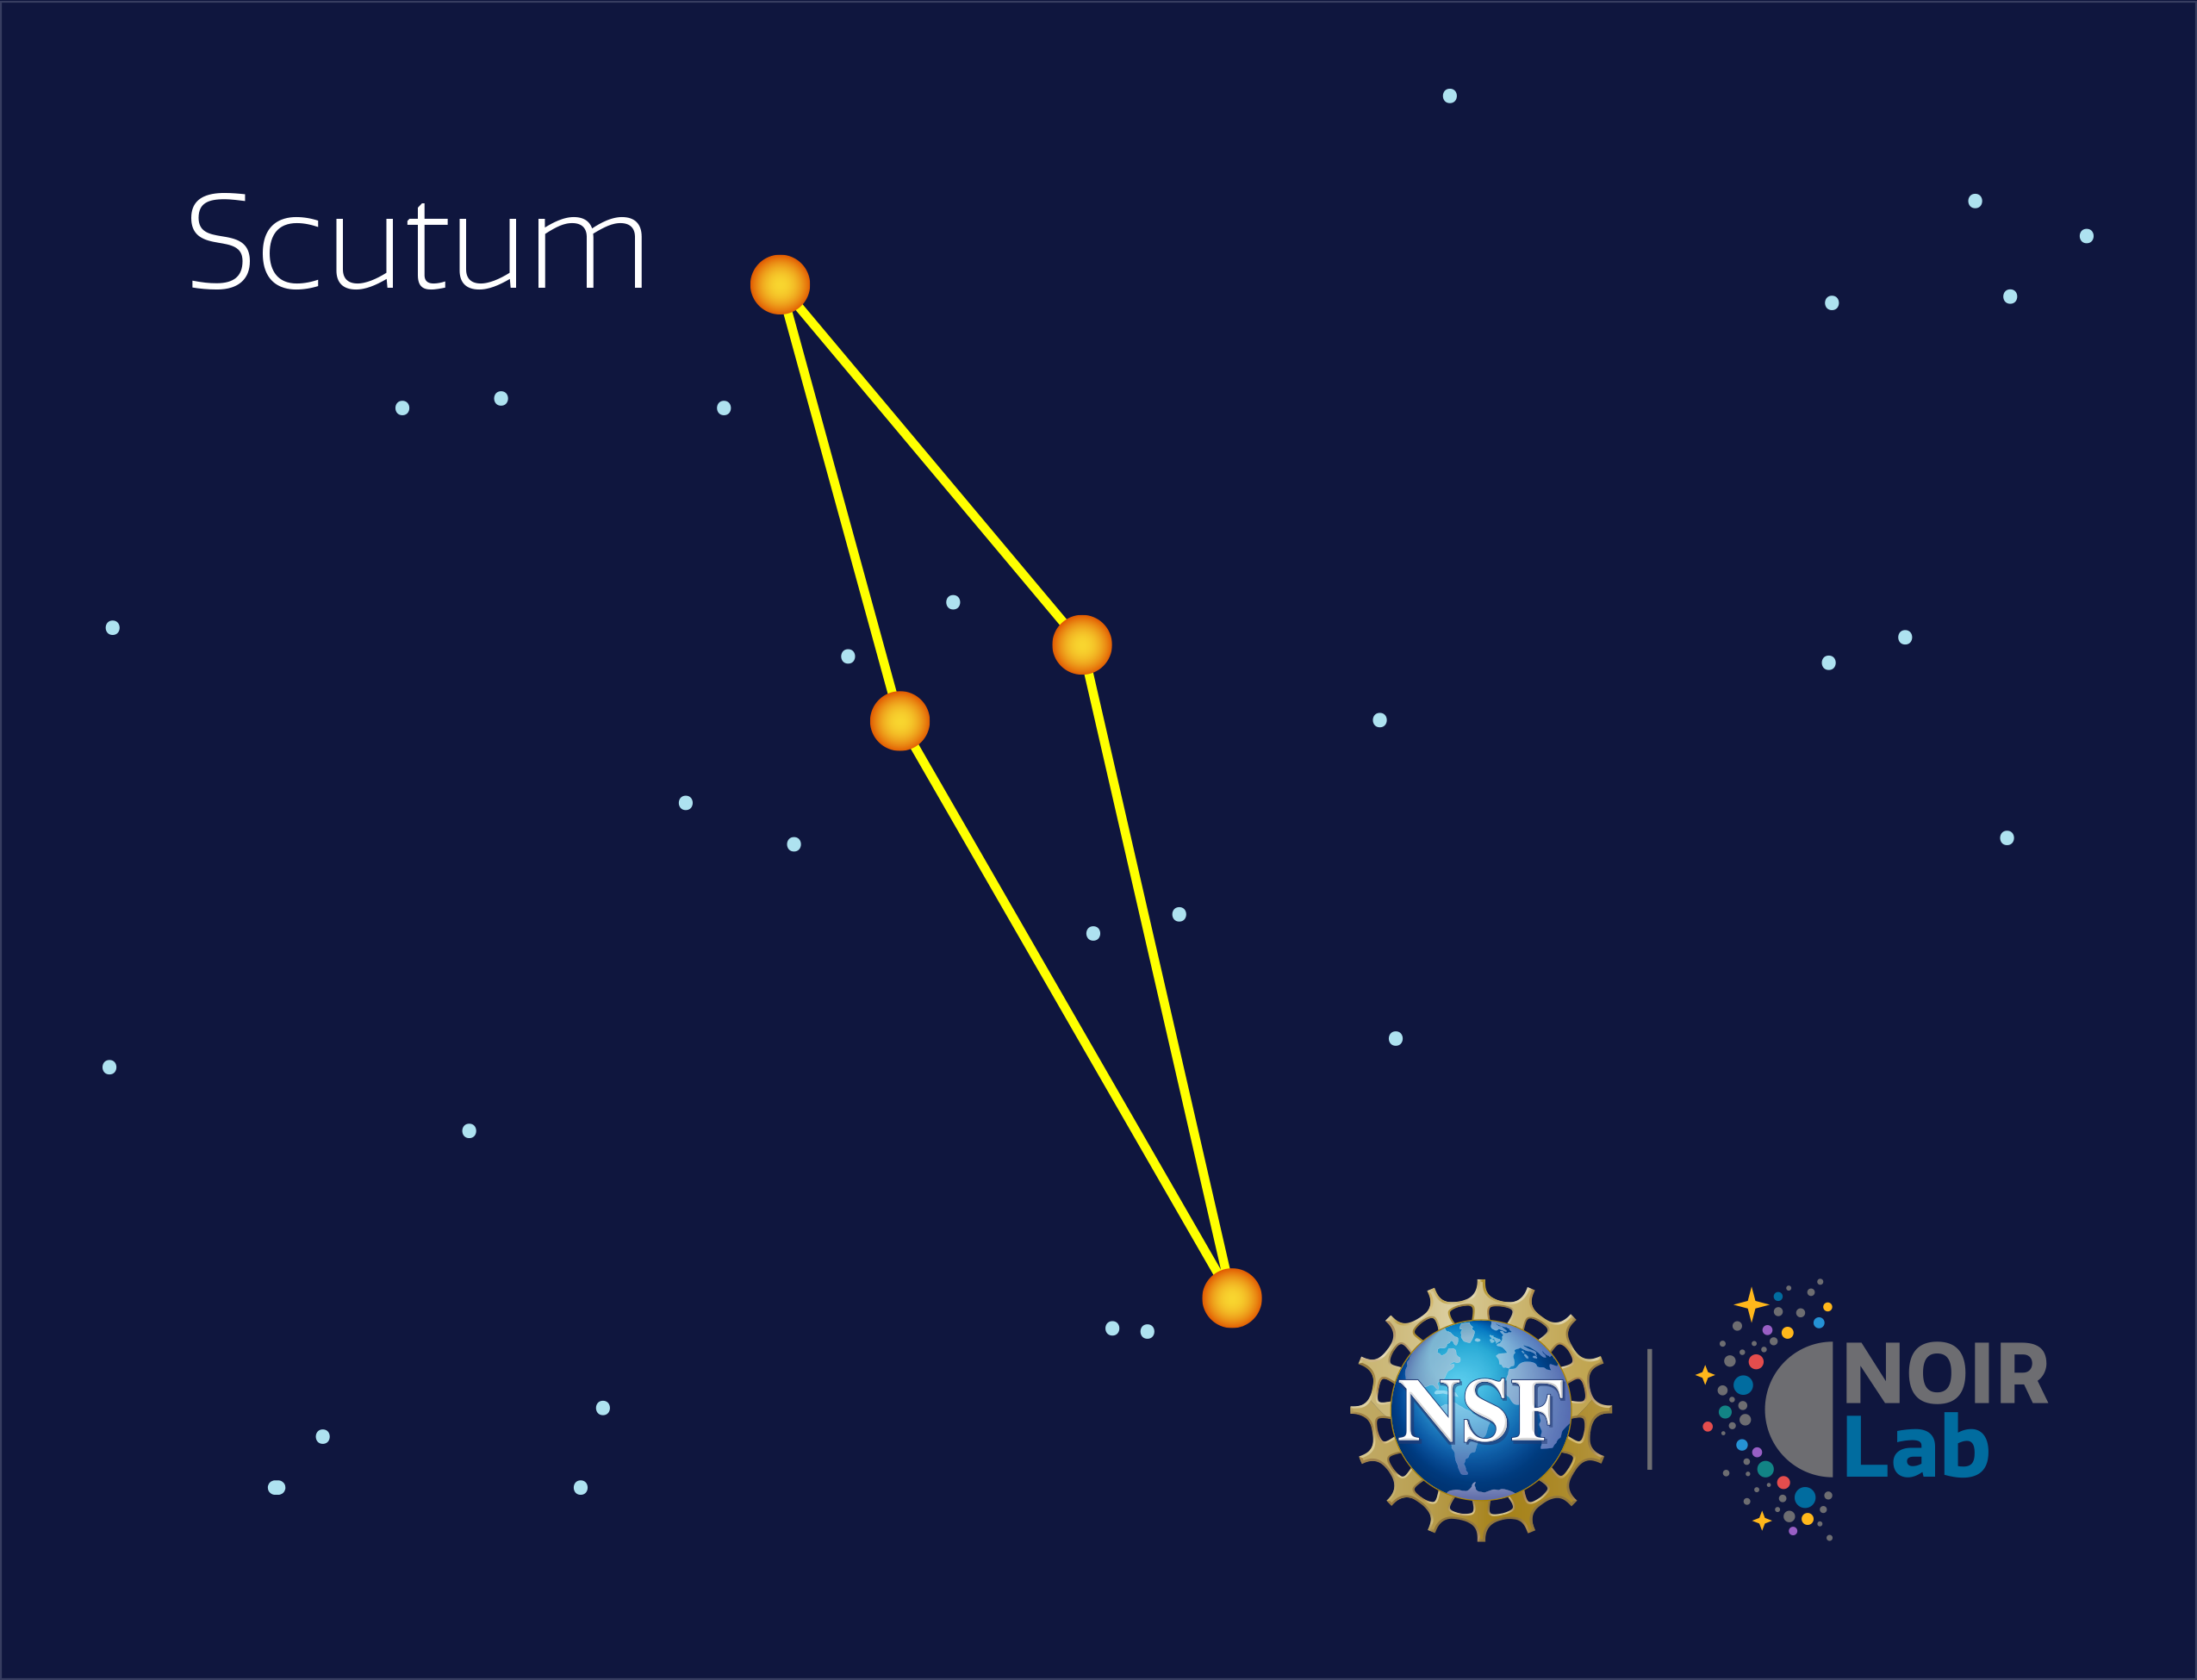

Scutum

Credit: NOIRLab